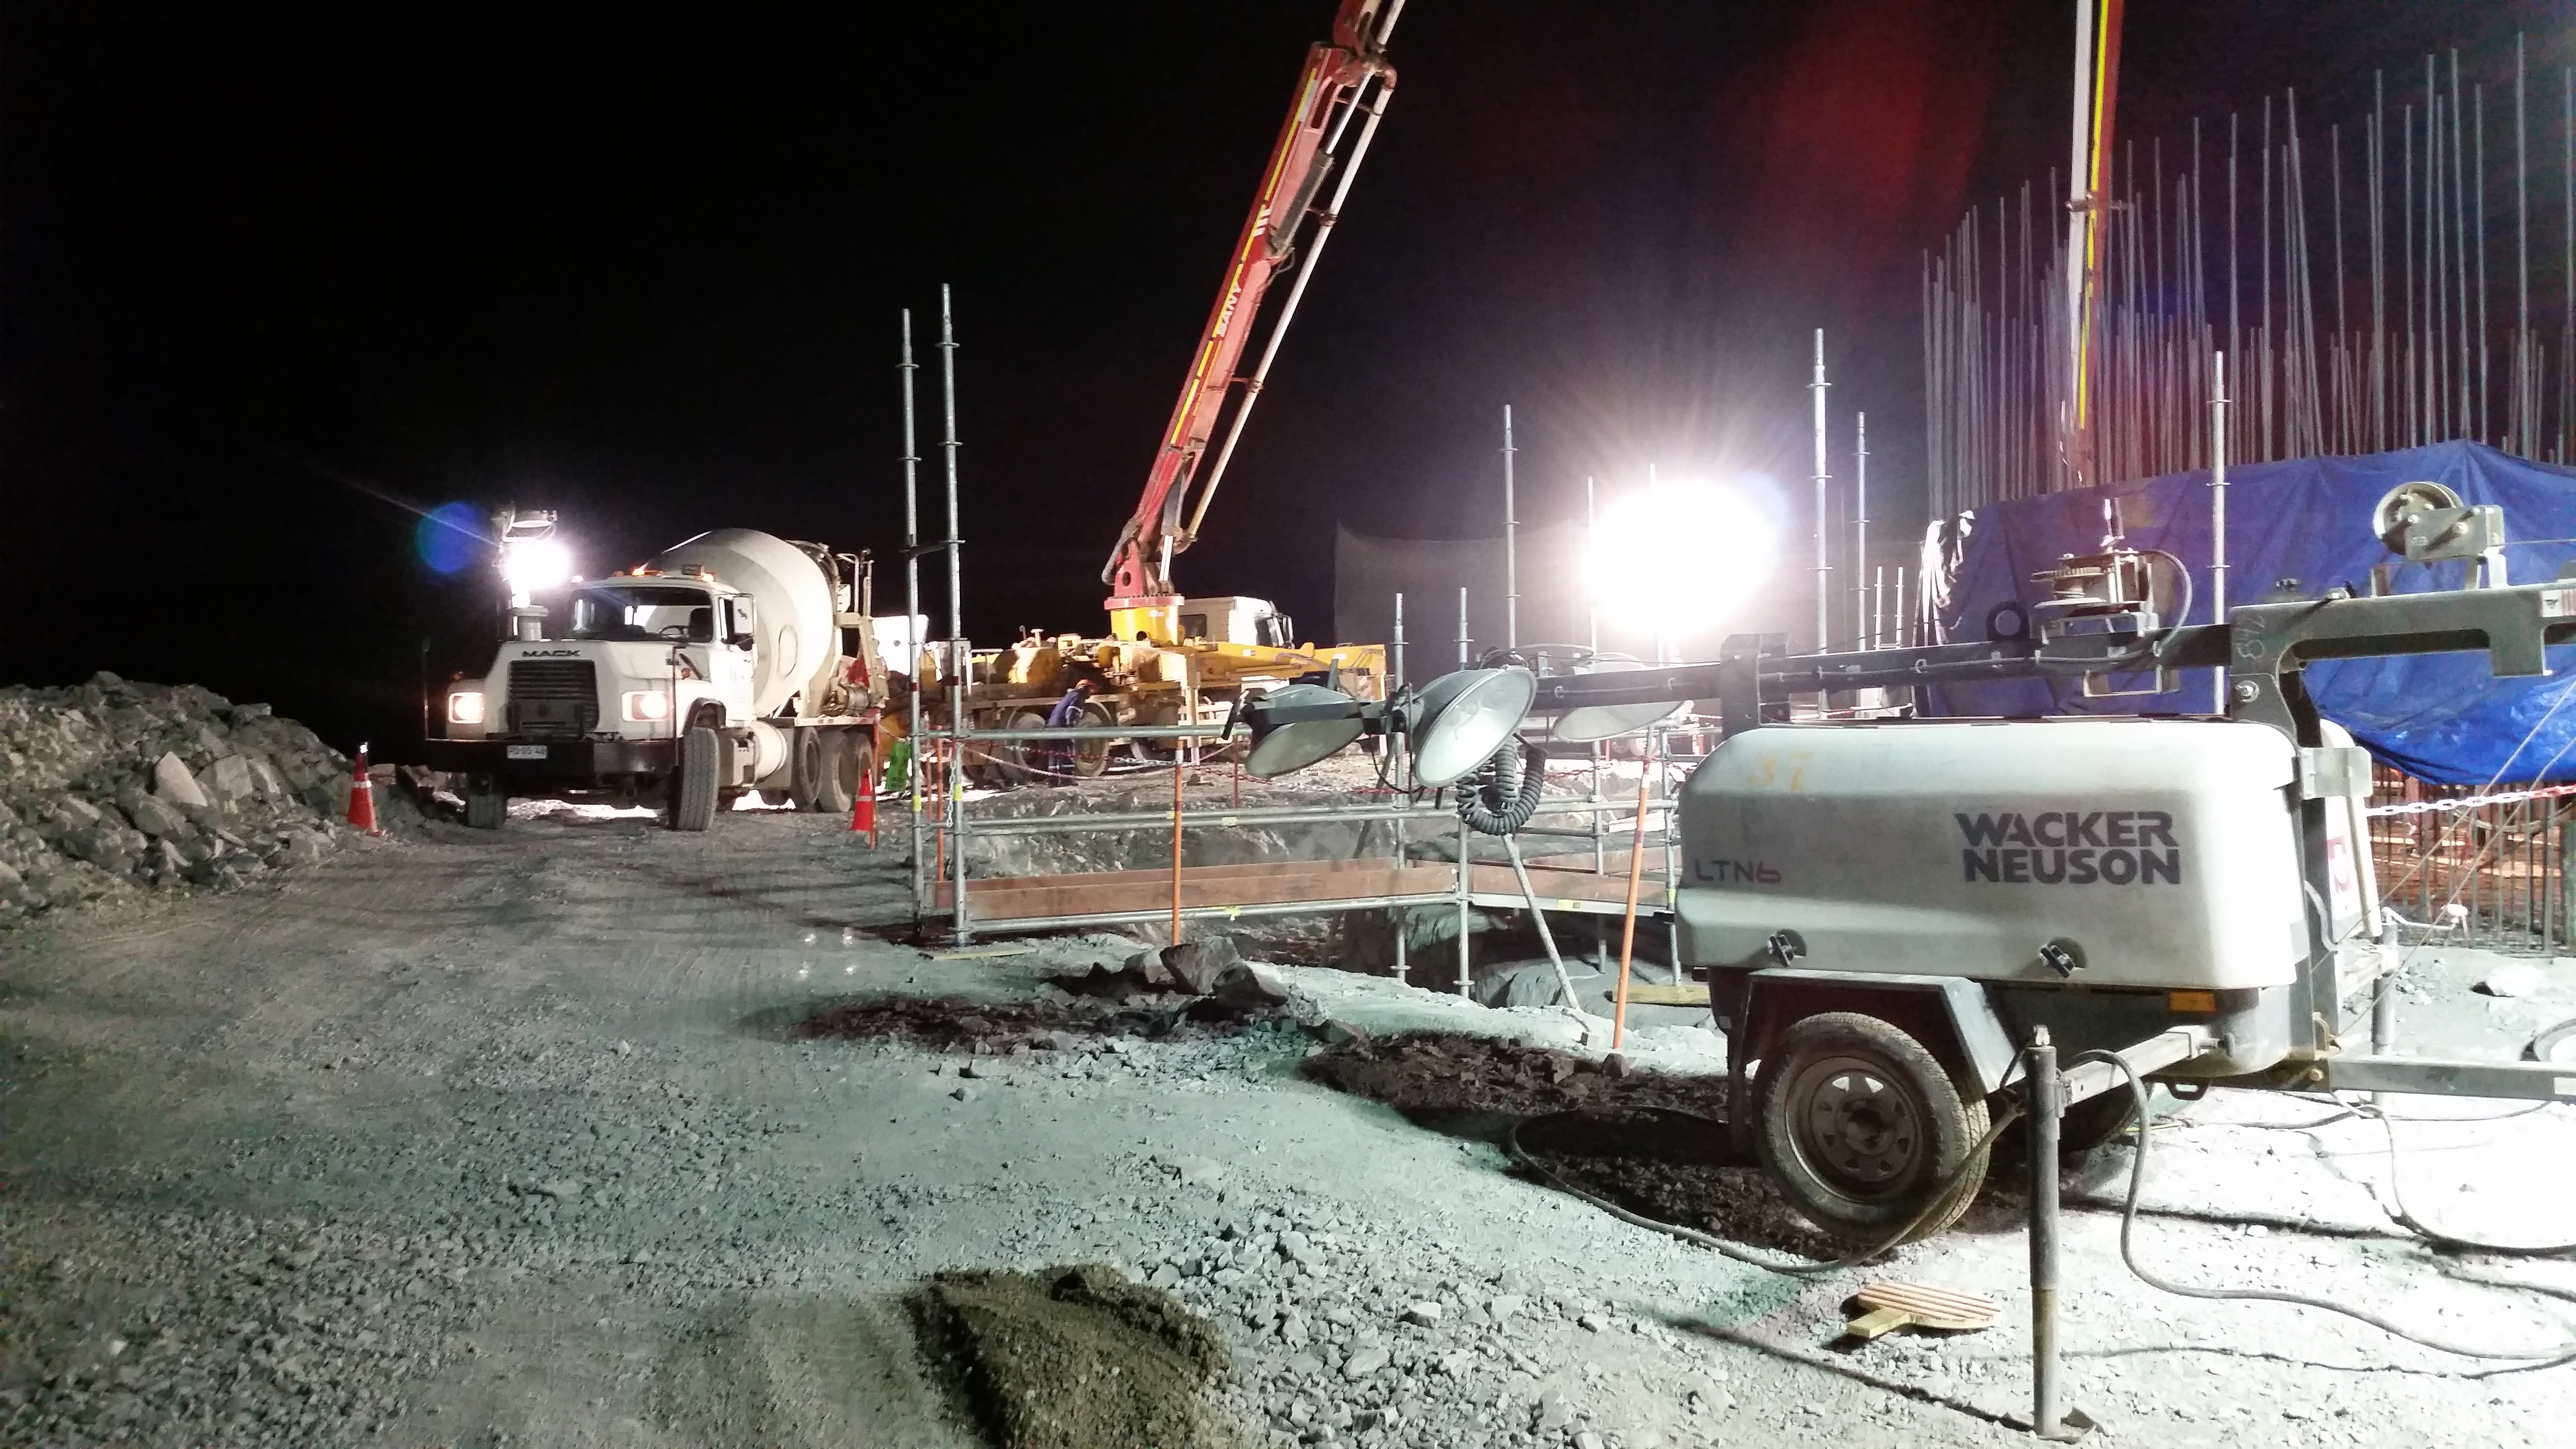

Concrete night 3

Night view: concrete in the pier foundation.

Credit: Rubin Observatory/NSF/AURA